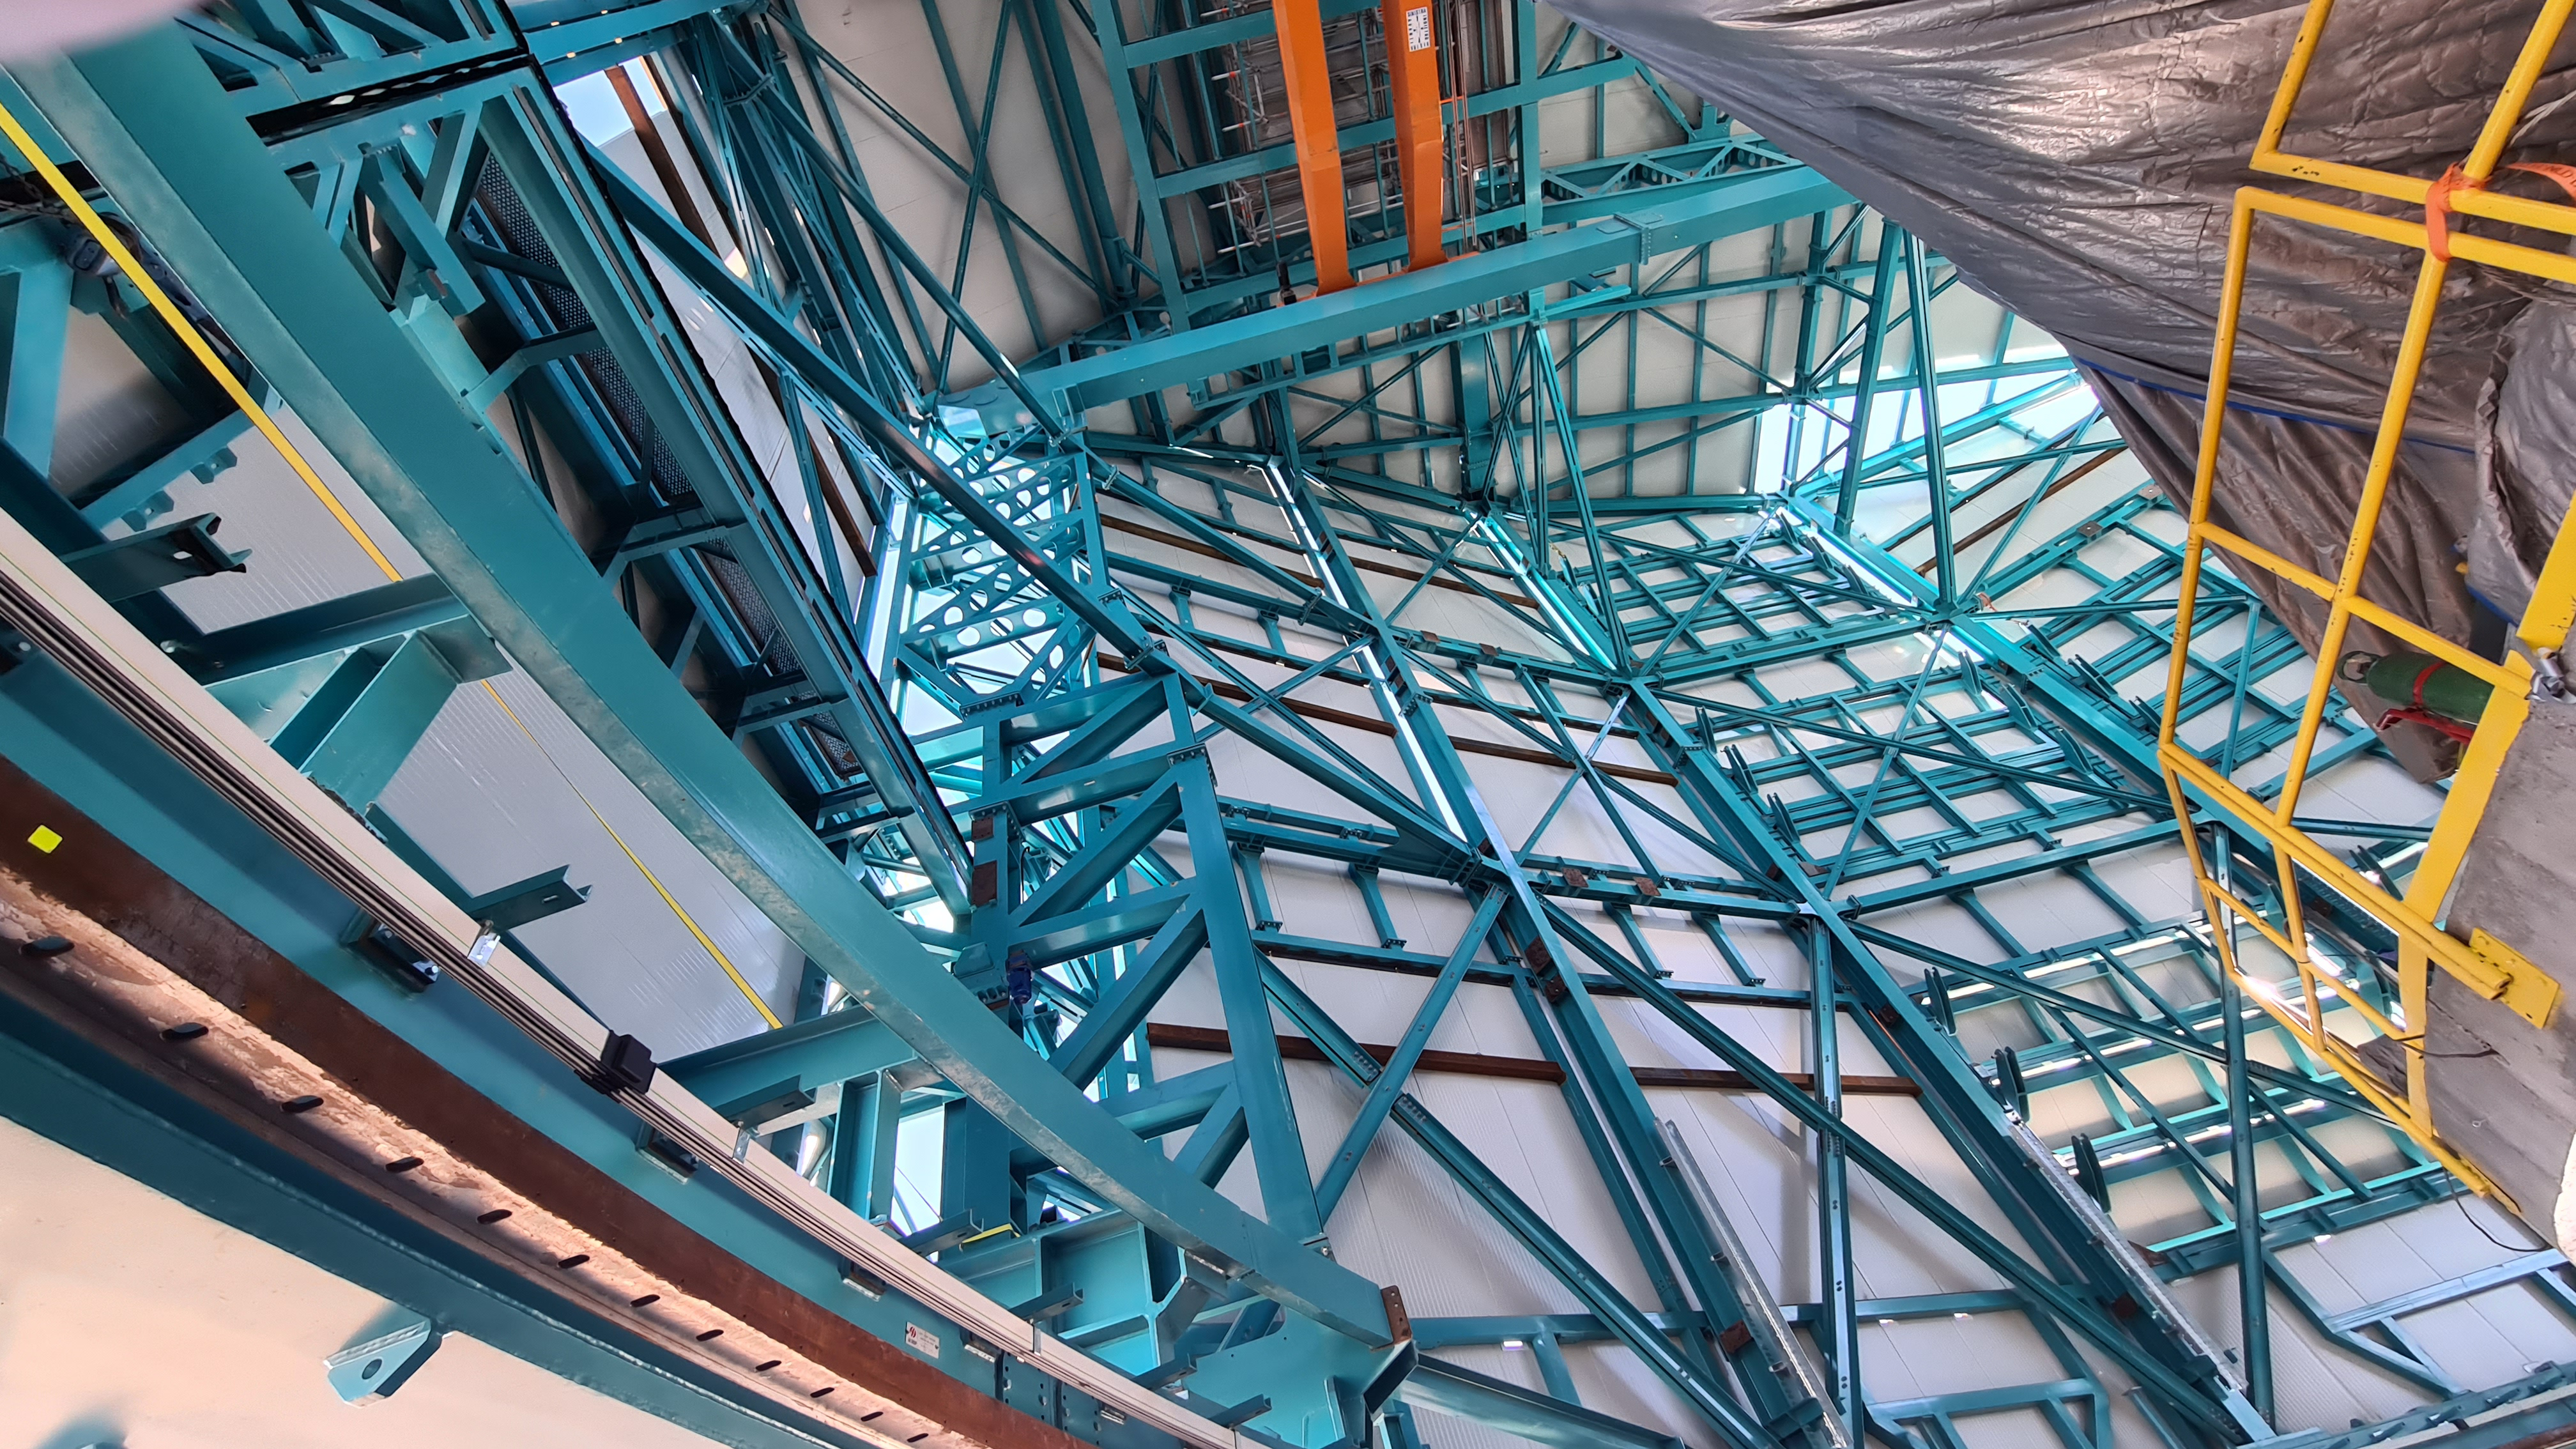

Summit Inspection May 26, 2020

A regular inspection of the Cerro Pachón construction site took place on May 26th. This visit included more work on the Dome and a detailed inspection of Telescope Mount Assembly (TMA) stored materials, as requested by TMA vendor Asturfeito.

Credit: Rubin Observatory/NSF/AURA